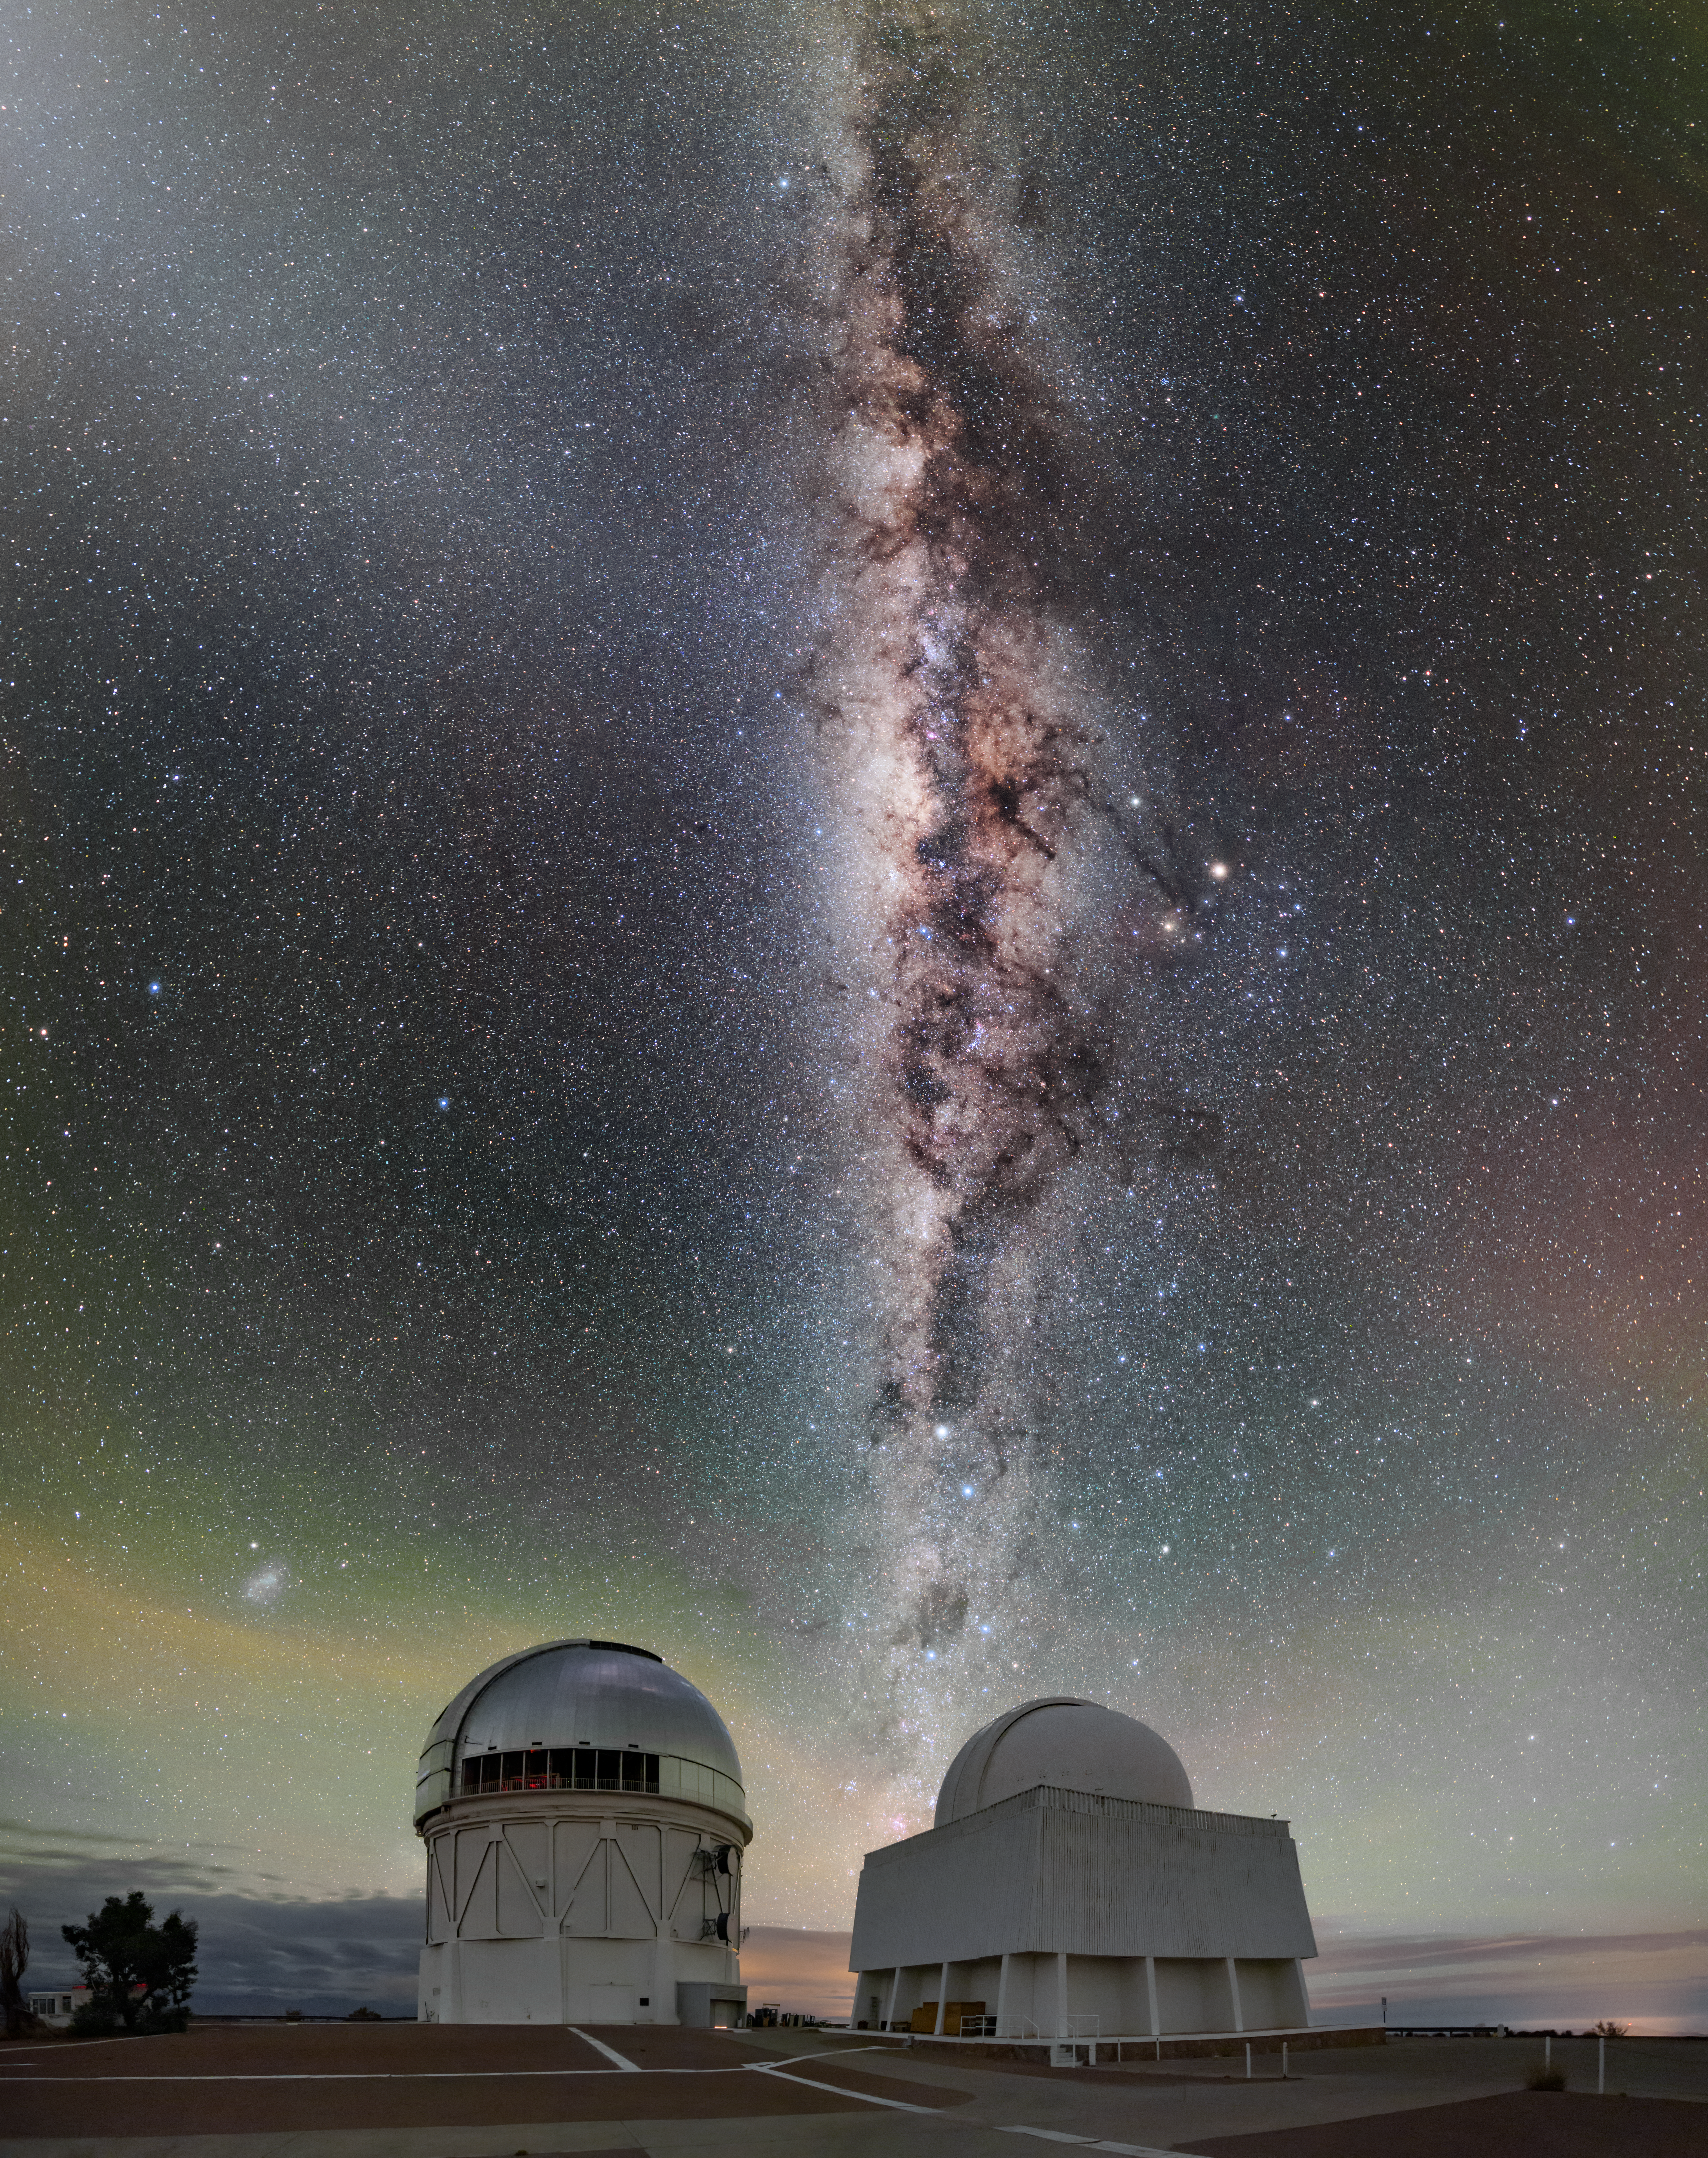

The Outstretched Milky Way

The dust-filled center of our Milky Way galaxy stretches up from the Víctor M. Blanco 4-meter Telescope and one of the SMARTS Consortium telescopes at Cerro Tololo Inter-American Observatory (CTIO) in this Image of the Week. CTIO, a Program of NSF NOIRLab, is located at 2200 meters (7200 feet) in the mountains of Chile. Far from major cities, the dark landscape provides American, Chilean, and international researchers clear views of the southern sky. The spectacular green colors in the sky are not due to the aurora borealis, but instead are due to a phenomenon known as airglow. Airglow is not an optical illusion, but a genuine light source that results from chemical reactions in Earth’s upper atmosphere. It is far too faint to be visible during the daytime, and in most human-inhabited places it is drowned out by light pollution. However, out in the Chilean desert, it is possible to detect it.

Credit: CTIO/NOIRLab/NSF/AURA/B. Tafreshi